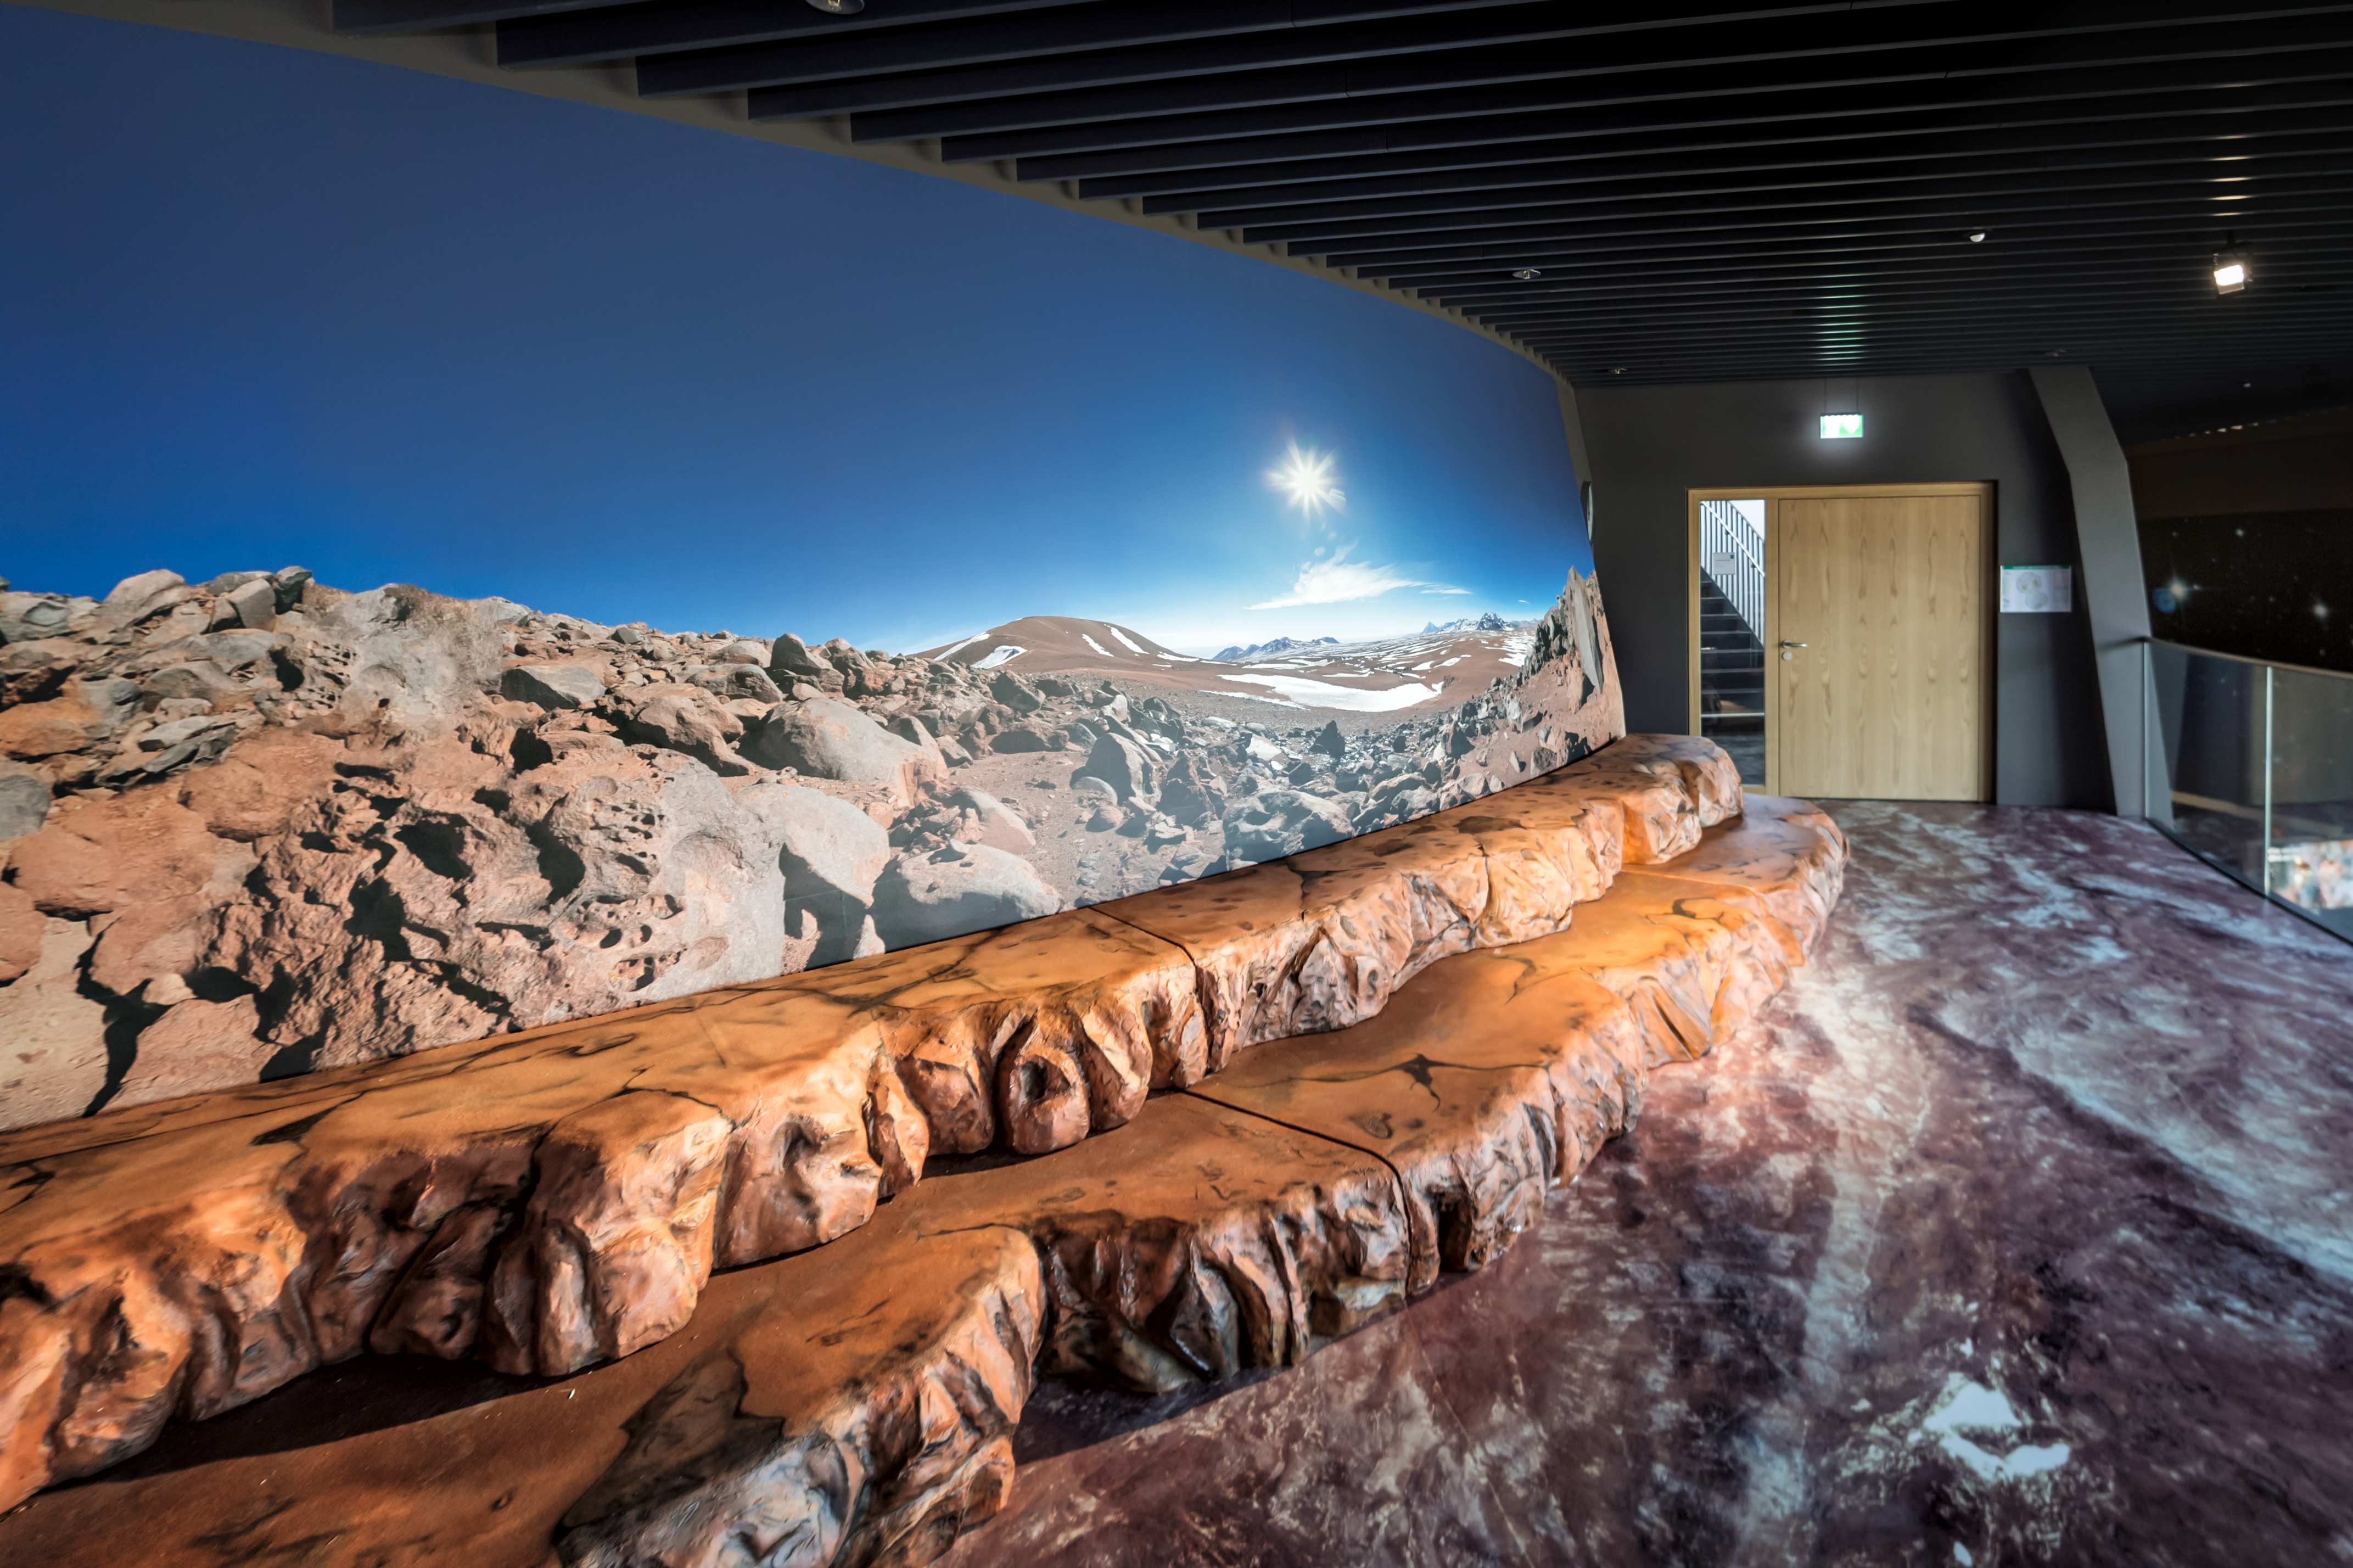

Mock-up of the Atacama Desert

The Atacama desert is home of ESO's telescopes. This mock-up in the exhibition The Living Universe in the ESO Supernova Planetarium & Visitor Centre transports you to the Atacama desert and is a great photo opportunity for a selfie!

Credit: ESO/P. Horálek